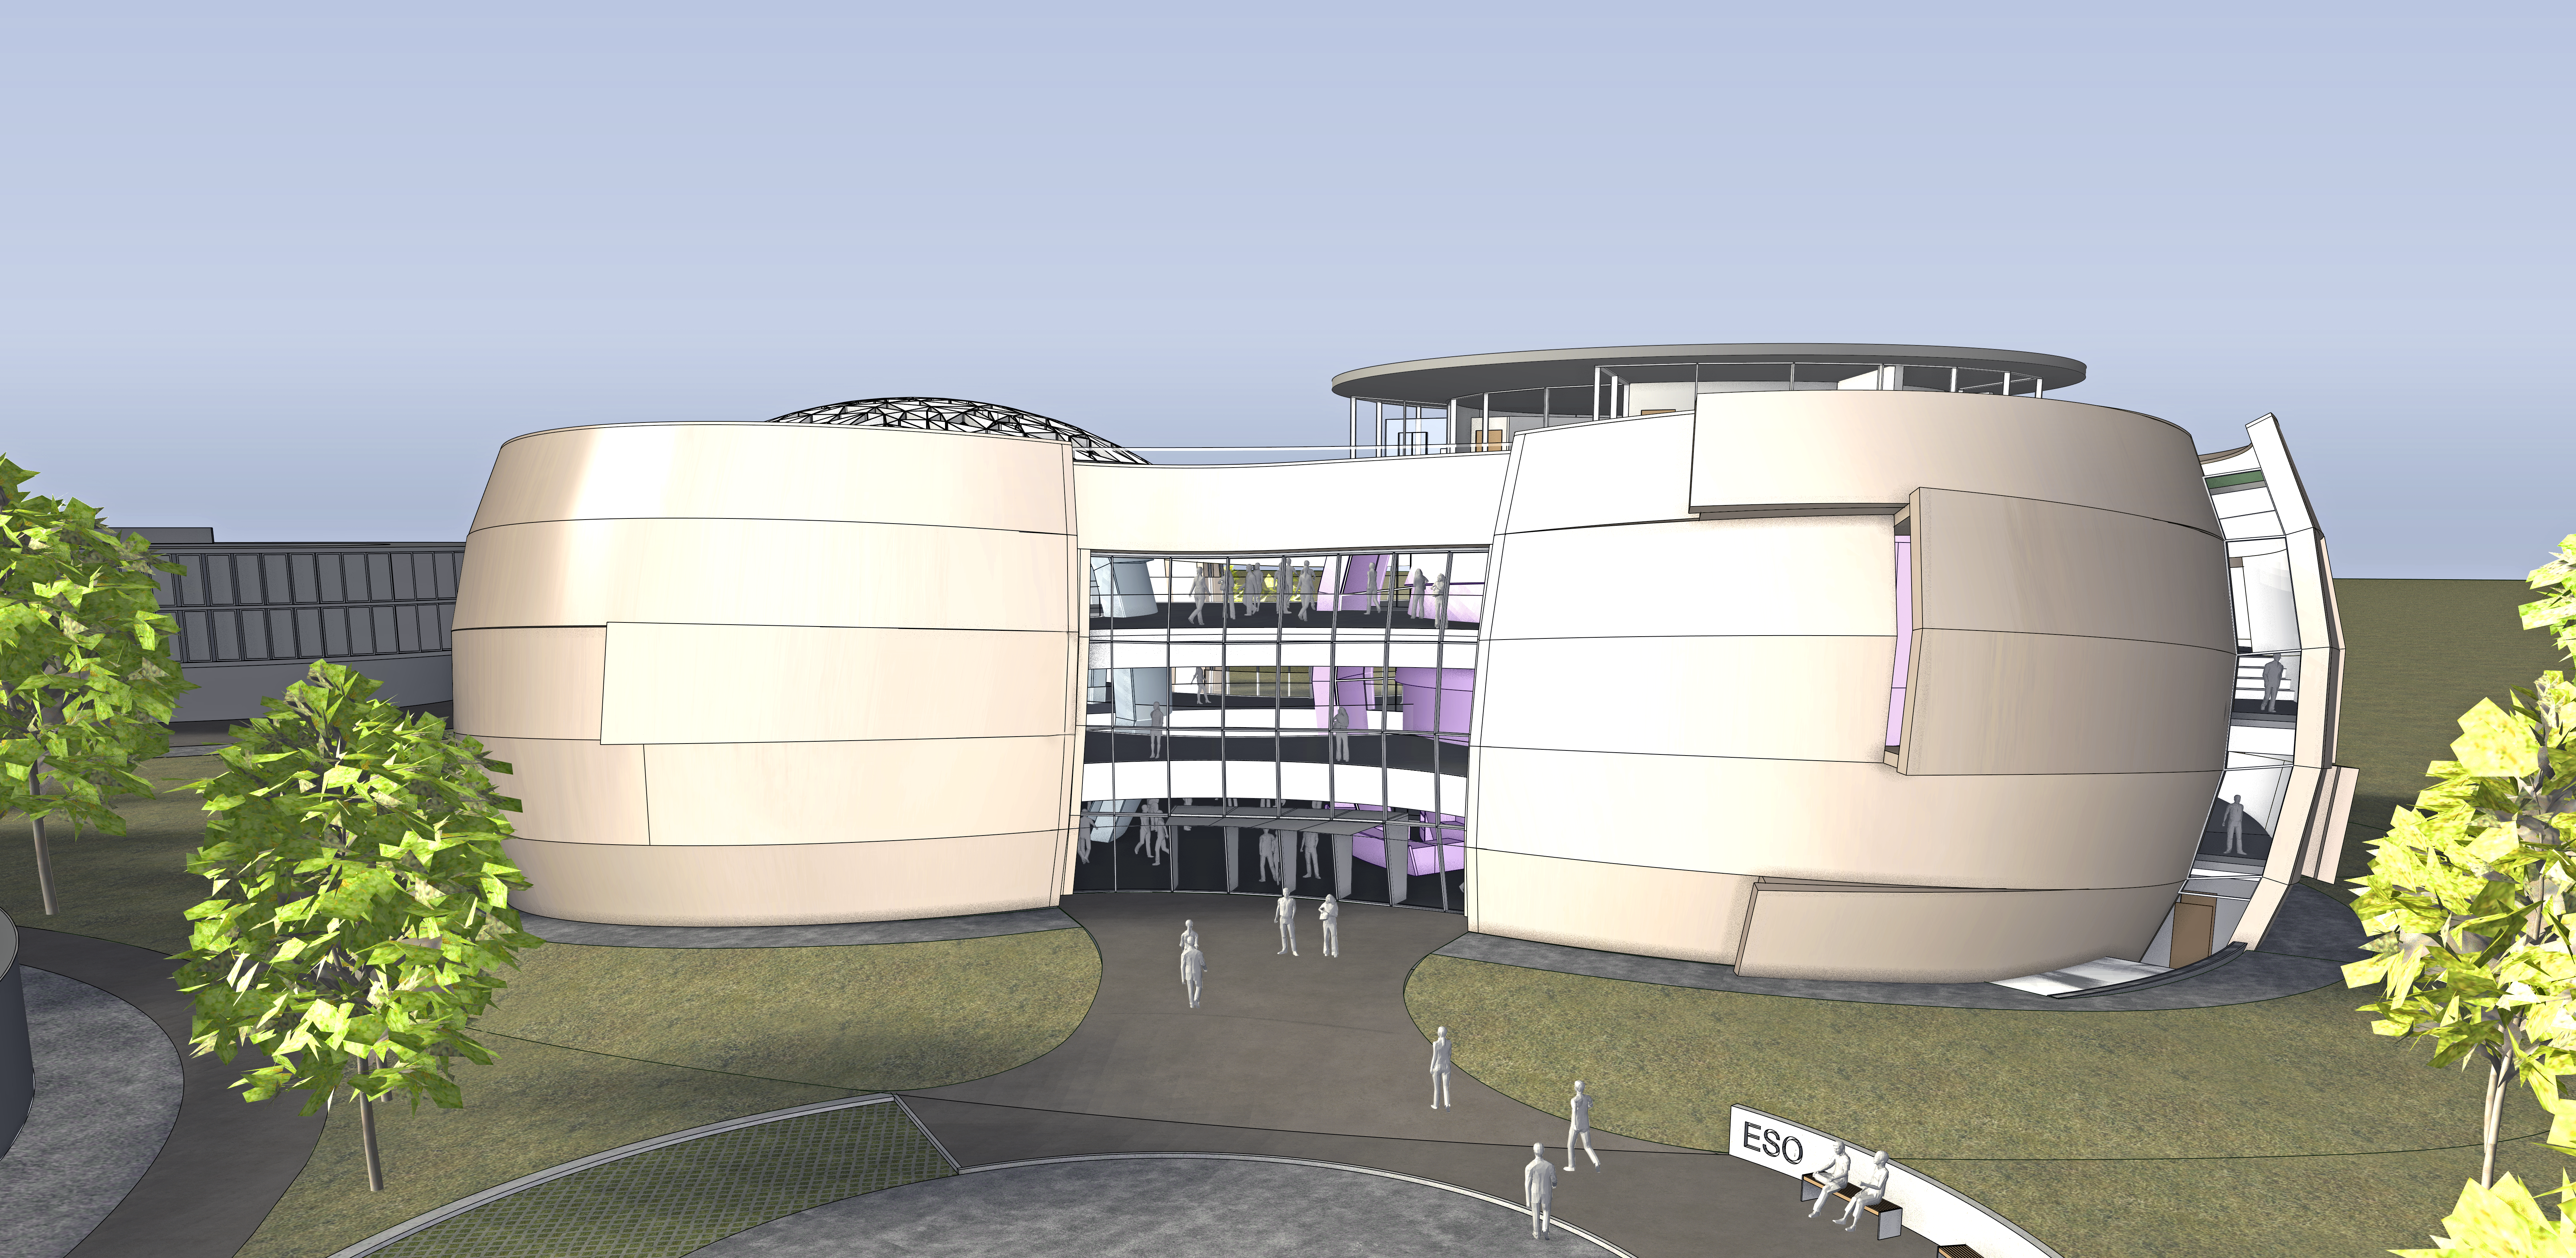

The new planetarium and visitor centre at ESO Headquarters

A first artist’s impressions from 2013 of the stunning planetarium and visitor centre to be built at ESO Headquarters near Munich, Germany. The new building, conceived by Darmstadt-based architects Bernhardt + Partner, and with construction to be funded by the Klaus Tschira Stiftung, is designed to complement the existing ESO site. When viewed from above the building symbolises a binary star system about to go supernova.

Credit: Architekten Bernhardt + Partner (www.bp-da.de)